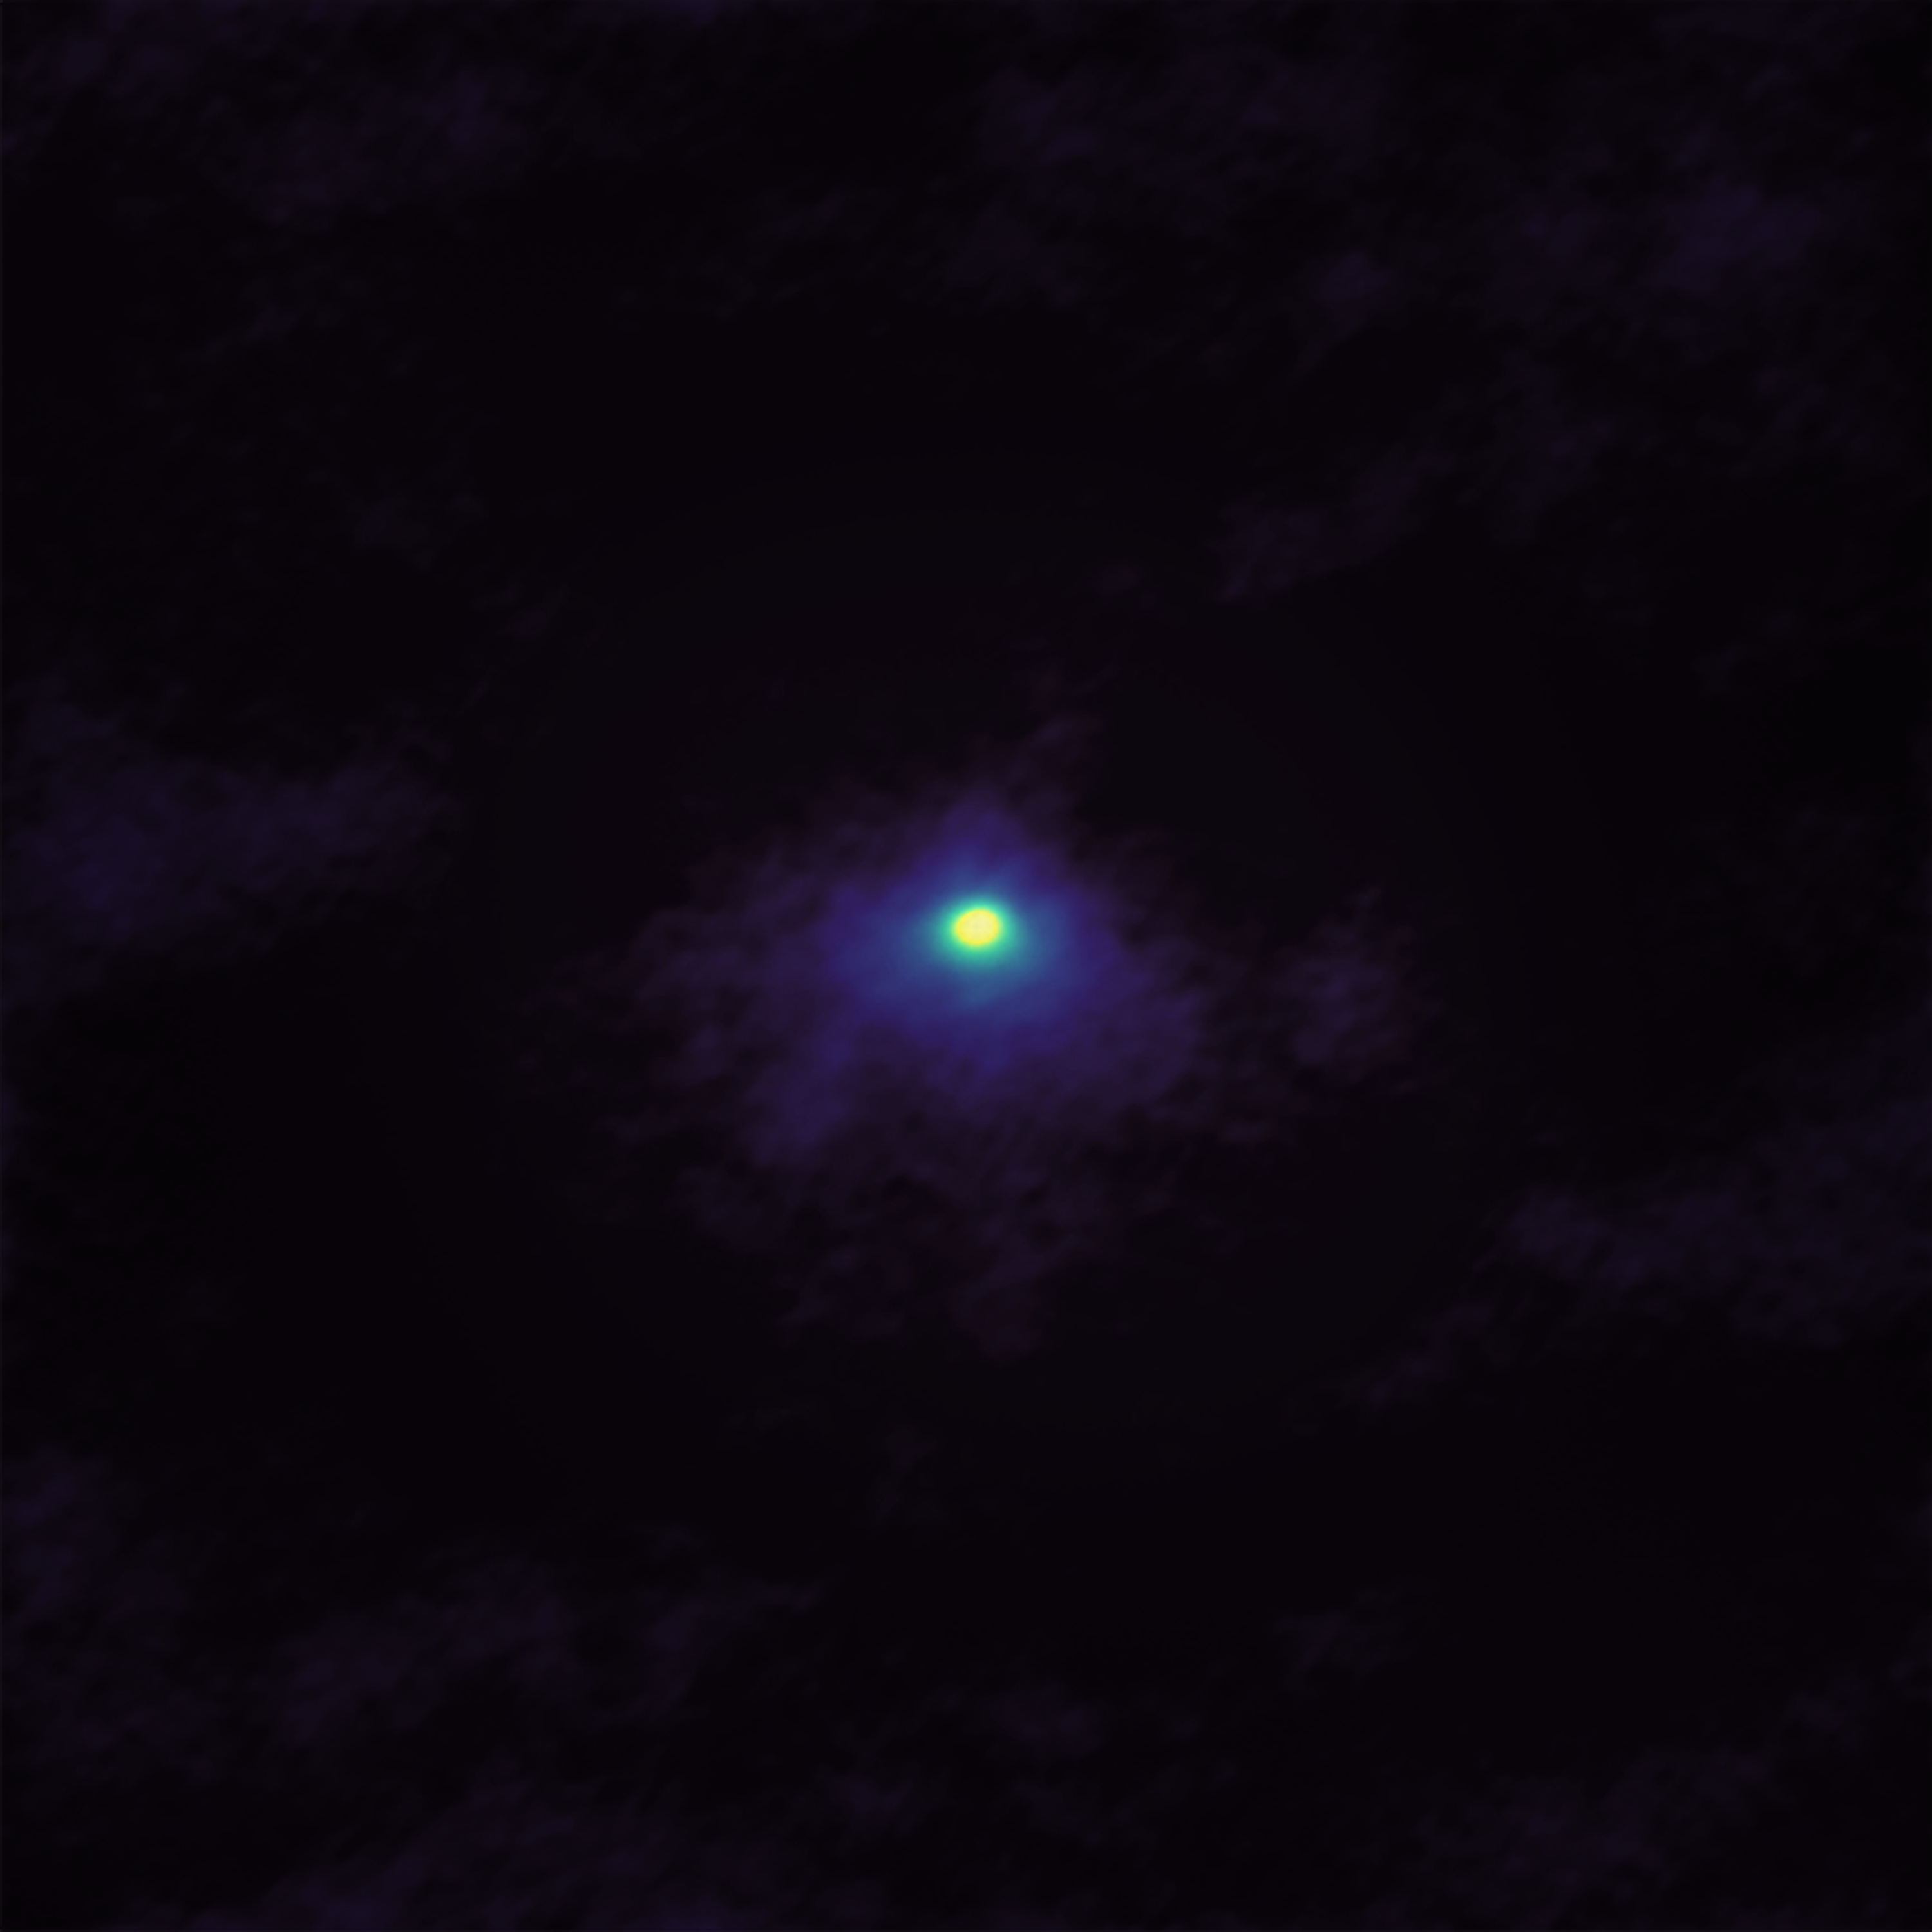

Picturesque poison

In December 2018, the comet 46P/Wirtanen passed within 11.6 million kilometres of the Earth — about 30 times the distance from the Earth to the Moon. This close pass gave astronomers the chance to observe the comet in detail, and ALMA (the Atacama Large Millimeter/submillimeter Array) took full advantage. ALMA’s speciality is observing the cooler components of the Universe, such as gas and dust, and the array often focuses on specific molecules. This image is no exception, as it highlights one key thing: the hydrogen cyanide gas in the coma around the comet’s nucleus.

But why would scientists be looking for an infamous poison? Well, it turns out that hydrogen cyanide is as common as mystery novels have led us to believe — throughout the cosmos, at least! Because it’s a simple organic molecule that forms relatively easily, it’s been observed in comets, stellar atmospheres, and the clouds of dust and gas that exist between stars. This image builds on those observations by showing clearly the hydrogen cyanide emanating from the nucleus of this comet. Further ALMA observations showed that other, more complex organic molecules were present, too.

This matters because, while it may be poisonous to many organisms on Earth today, hydrogen cyanide may have played an important role in getting life started on Earth. It’s very reactive, so it easily interacts with surrounding chemicals to create new molecules — including some of those essential for life, such as amino acids. One theory posits that hydrogen cyanide, brought here in part by comets, jump-started organic chemistry here on Earth, eventually leading to the beginning of life. ALMA’s imaging of 46P/Wirtanen further supports the idea that comets could have brought this life-giving material to the early Earth.

Credit: ALMA (ESO/NAOJ/NRAO); M. Cordiner, NASA/CUA